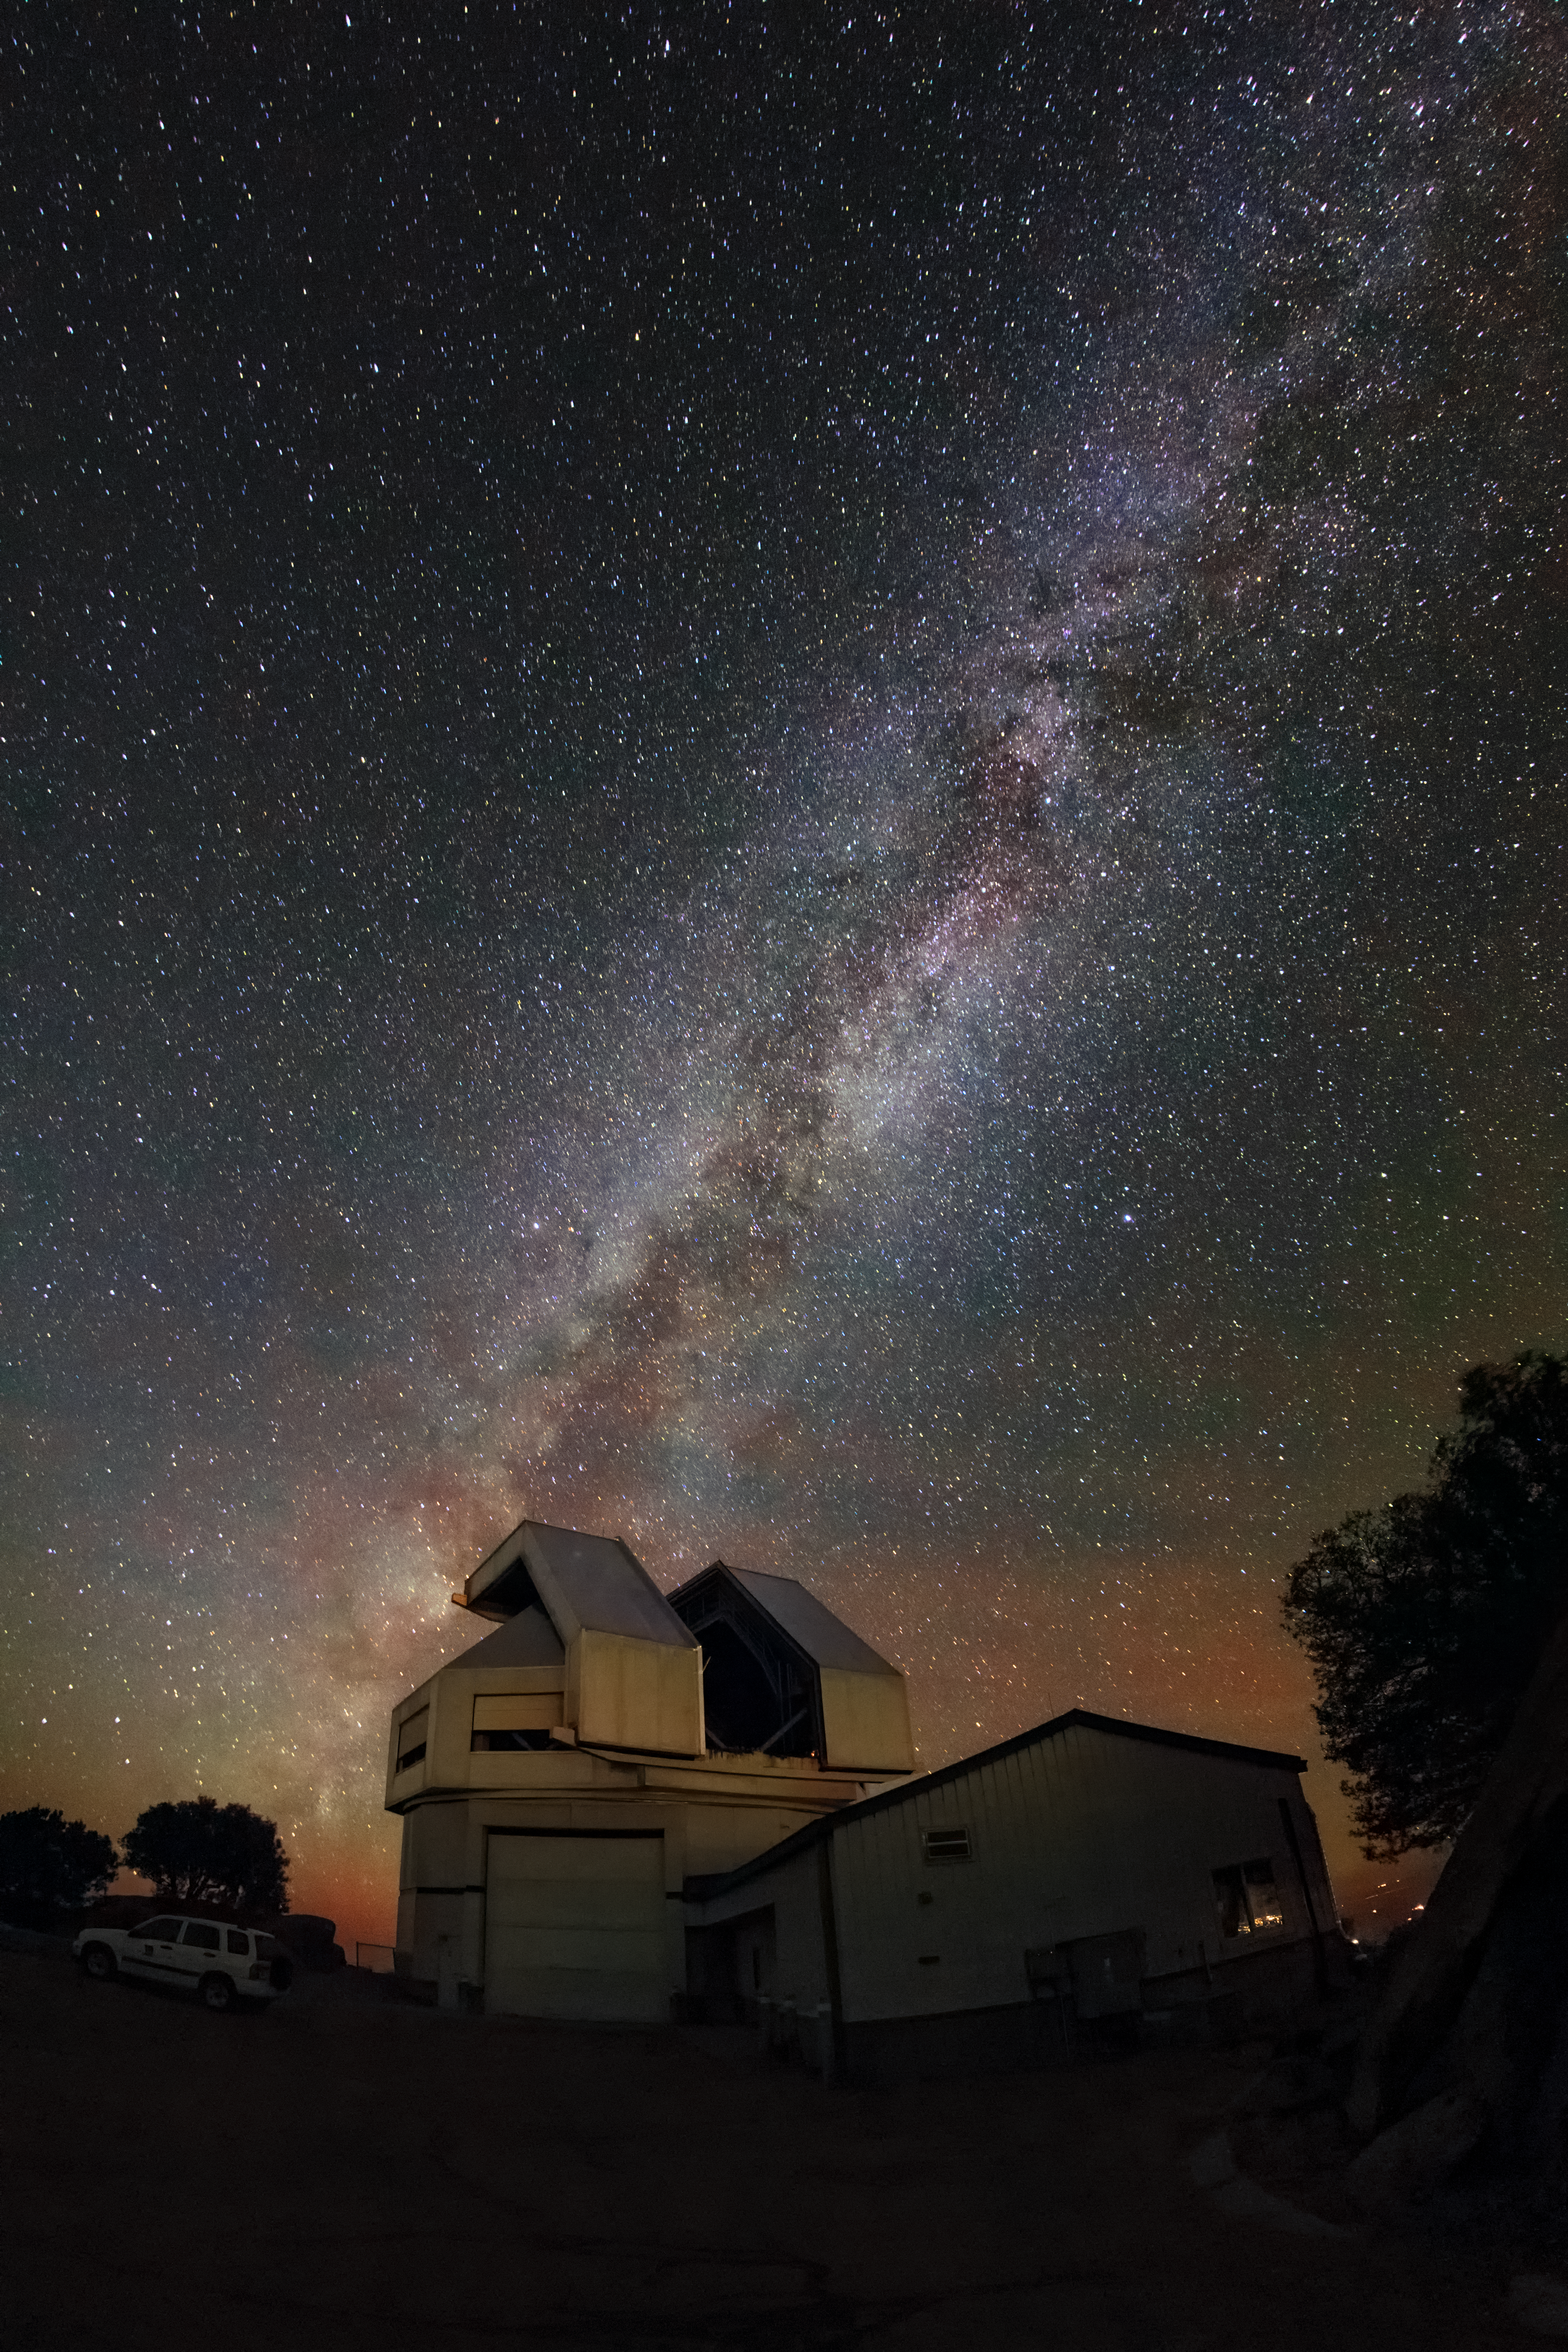

A Spilling Galaxy

From the ground of the Kitt Peak National Observatory (KPNO), a Program of NSF NOIRLab, the Wisconsin-Indiana-Yale-NOIRLab (WIYN) 3.5-meter Telescope seemingly eyes the Milky Way as it spills from the horizon. A reddish airglow, a natural phenomenon, colors the horizon as well. KPNO is located in the Arizona-Sonoran Desert on the Tohono O'odham Nation and this clear view of part of the Milky Way’s galactic plane shows the favorable conditions in this environment that are needed to view faint celestial objects. These conditions, that include low levels of light pollution, a sky darker than a magnitude of 20, and dry atmospheric conditions, have allowed researchers in the WIYN Consortium to pursue observations of galaxies, nebulas, and exoplanets as well as many other astronomical targets using the WIYN 3.5-meter Telescope and its sibling telescope the WIYN 0.9-meter Telescope.

Credit: KPNO/NOIRLab/NSF/AURA/R. Sparks